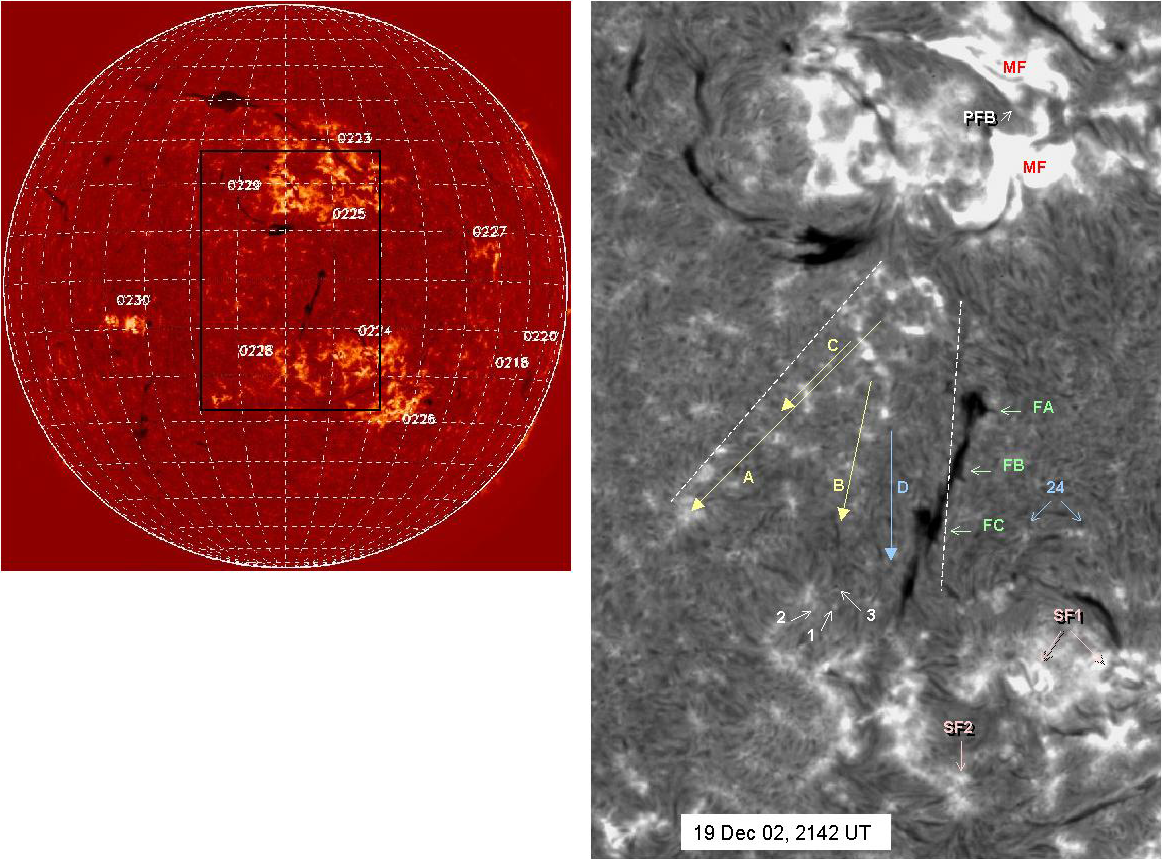

Results from the Improved Solar Observing Optical Network (ISOON)

Left: Limb darkening subtracted full-disk ISOON hydrogen image on 19 December 2002. Right: Region of large-scale disturbance, across multiple active regions. PFB: Preflare brightening; arrows point to direction of propagating disturbances A, B, C & D, with speeds of 800 km/s, as evidenced by sequentially brightened network points, in a time sequence. These disturbances move the filaments at locations FA, FB and FC, partially erupting the filament at FC. Sympathetic flares are seen in the southern hemisphere at SF1 and SF2. SoHO/MDI magnetograms show that the brightened network points are all of same polarity. The coronal manifestations of this large-scale event include transequatorial loops, and coronal dimming, as observed by SoHO/EIT. These and similar events recorded by ISOON show that such large scale coronal eruptive events trigger near-simultaneous surface activity separated by distances on the same scale as coronal structures involved in the eruption.See the September 2003 NOAO Newsletter (currently only available in PDF format).

Credit: NSO/AURA/NSF